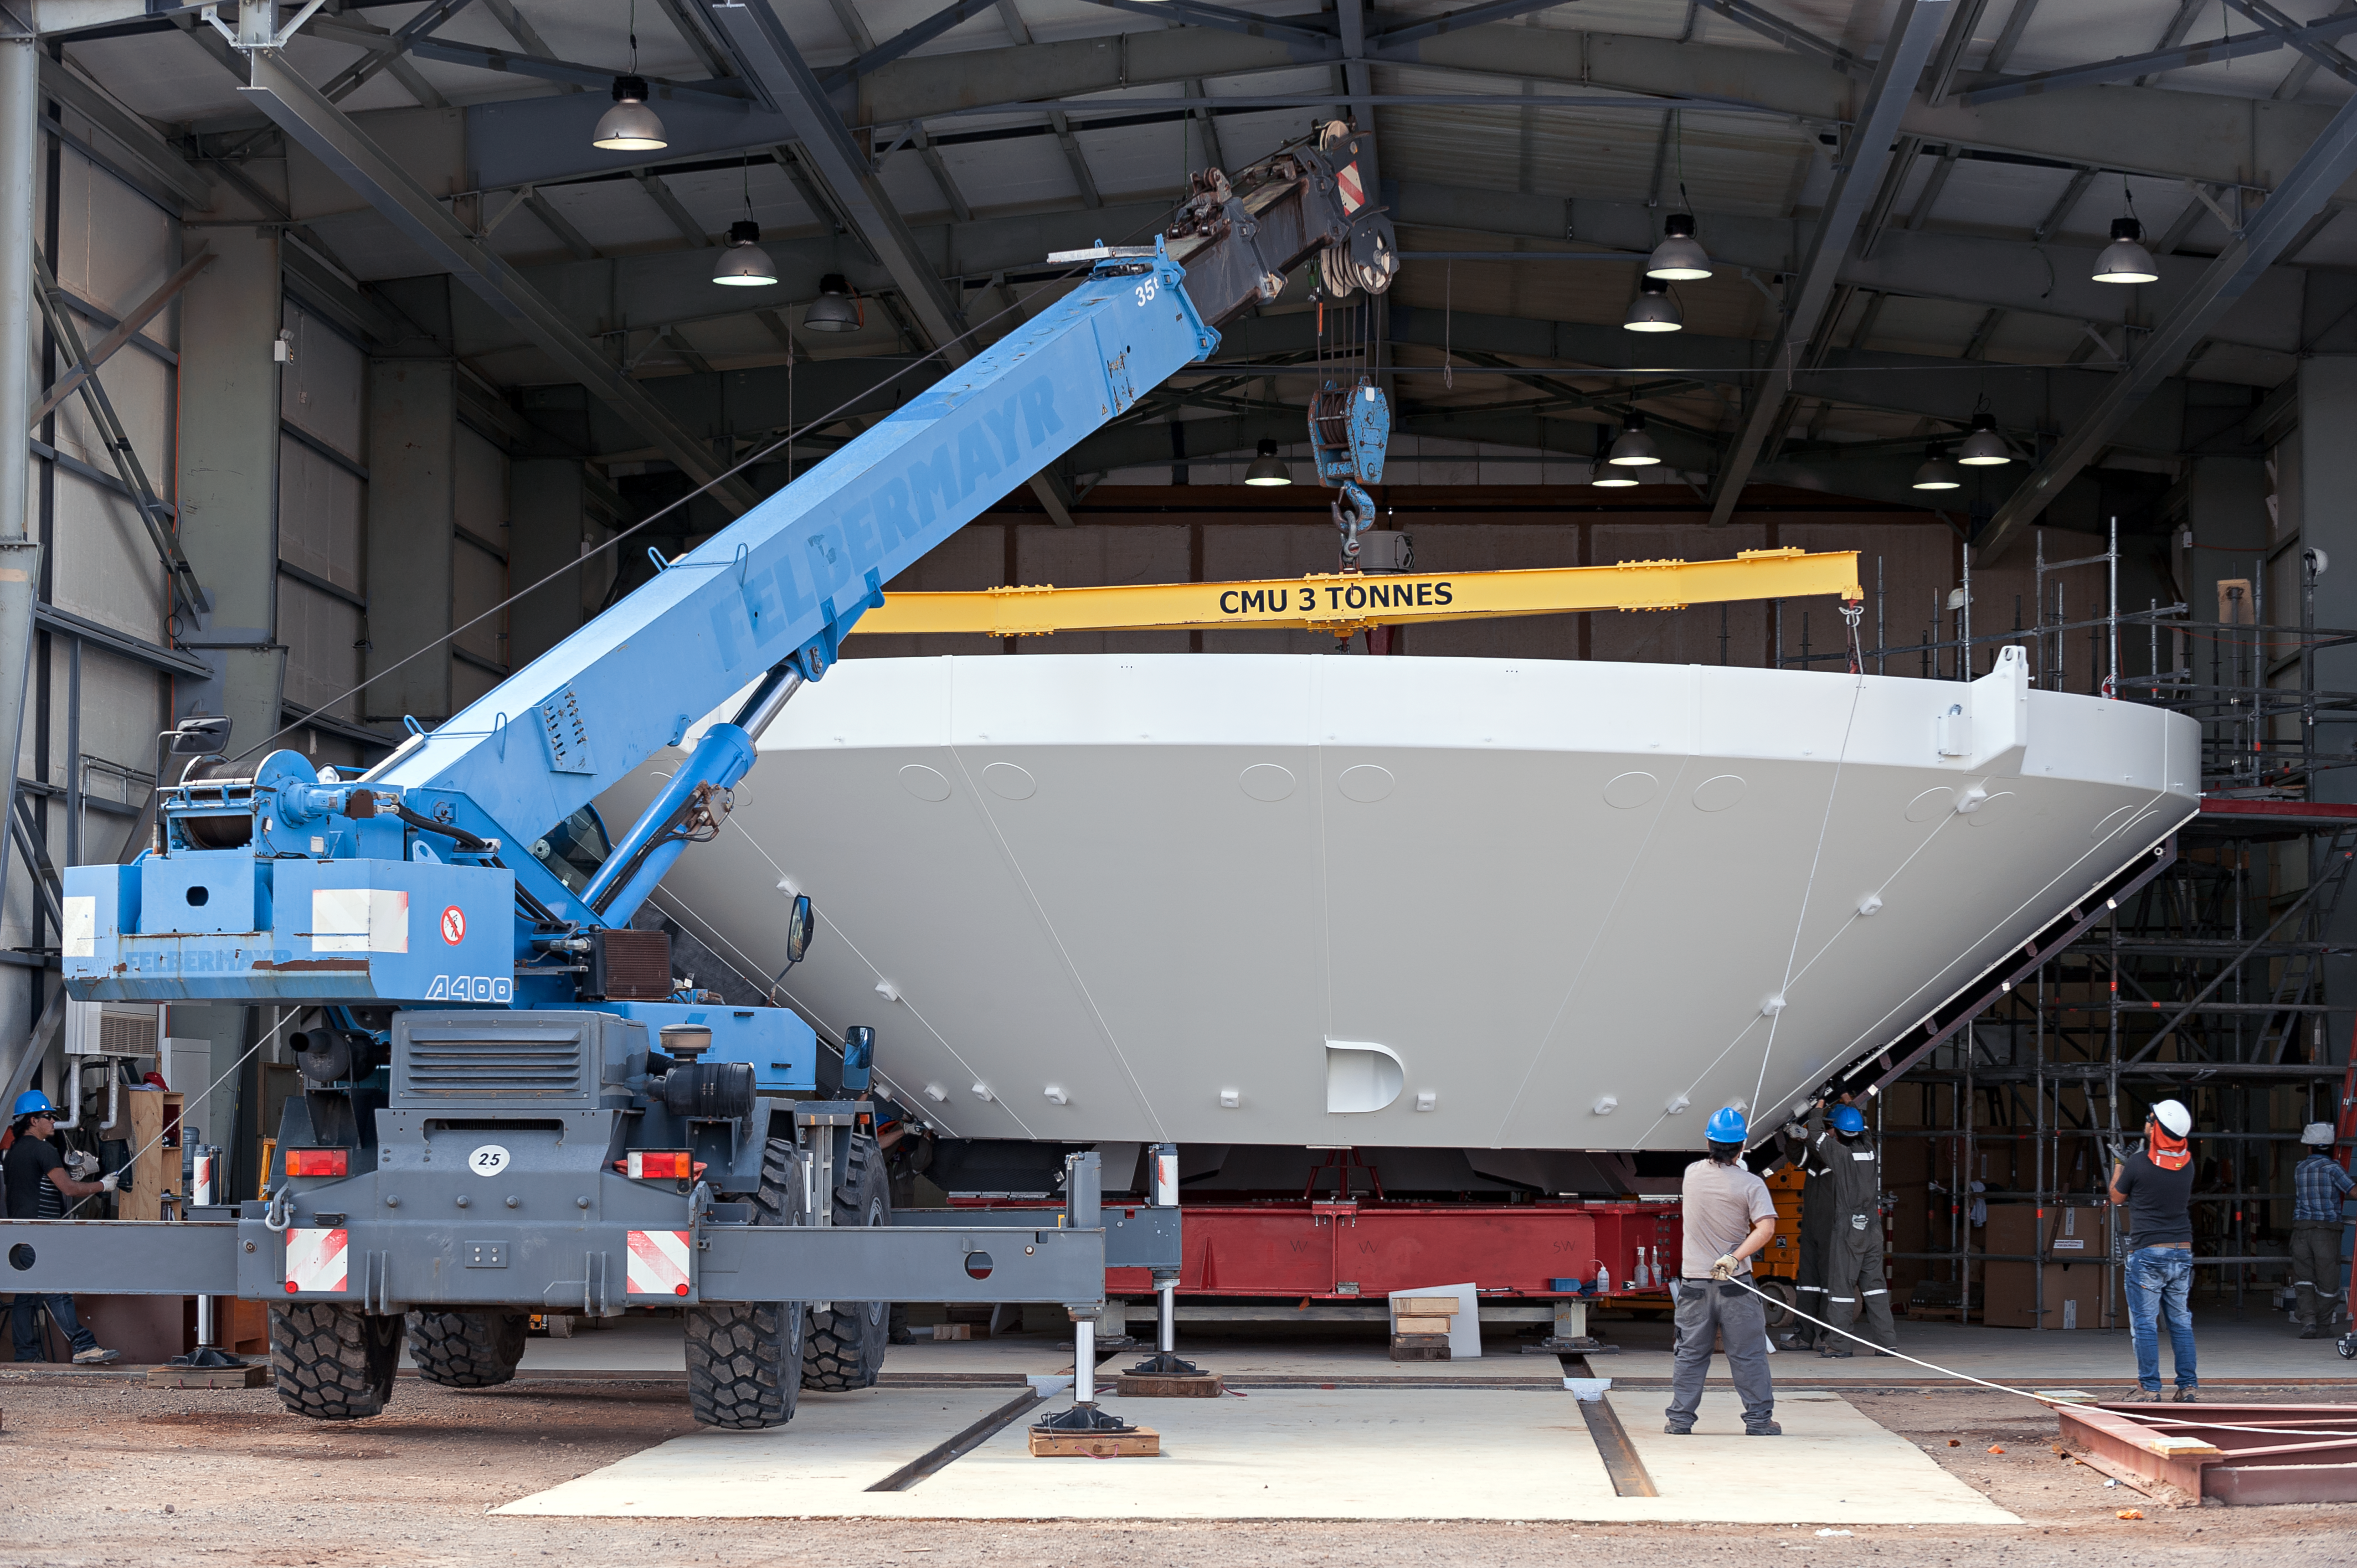

ALMA antenna assembly

A rehearsal for the assembly of an Atacama Large Millimeter/submillimeter Array (ALMA) antenna is conducted at the Operations Support Facility (OSF), located 2900 metres up in the Chilean Atacama Desert.

ALMA is the largest ground-based astronomy project in existence, comprising a giant array of 12-metre submillimetre antennas, with maximum separations up to 16 kilometres. An additional compact array of 7-metre and 12-metre antennas complements the main array.

Credit: ESO/M. Alexander